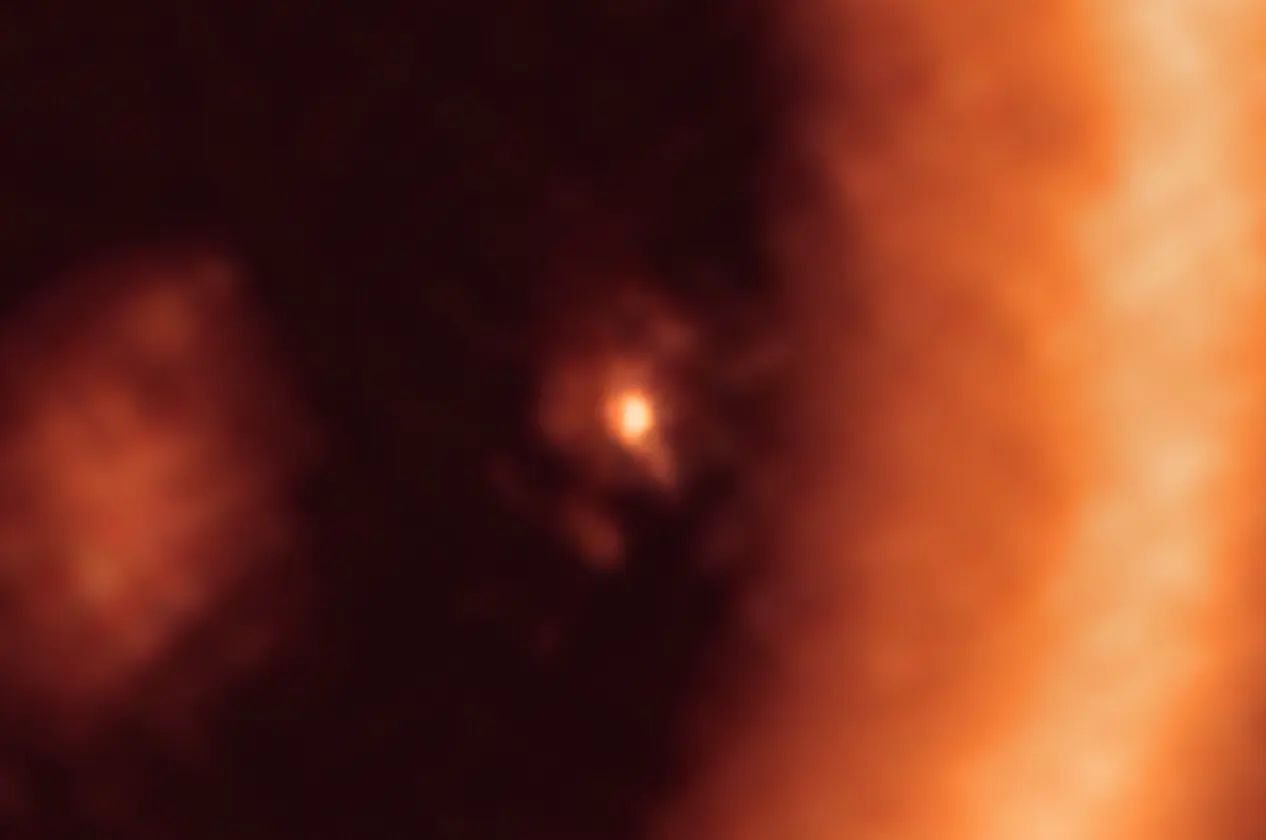

Moon-forming disc around the PDS 70c exoplanet as seen with ALMA

This image, taken with the Atacama Large Millimeter/submillimeter Array (ALMA), in which ESO is a partner, shows a close-up view on the moon-forming disc surrounding PDS 70c, a young Jupiter-like gas giant nearly 400 light-years away. It shows this planet and its disc centre-front, with the larger circumstellar ring-like disc taking up most of the right-hand side of the image. The dusty circumplanetary disc is as large as the Sun-Earth distance and has enough mass to form up to three satellites the size of the Moon.

Credit: ALMA (ESO/NAOJ/NRAO)/Benisty et al